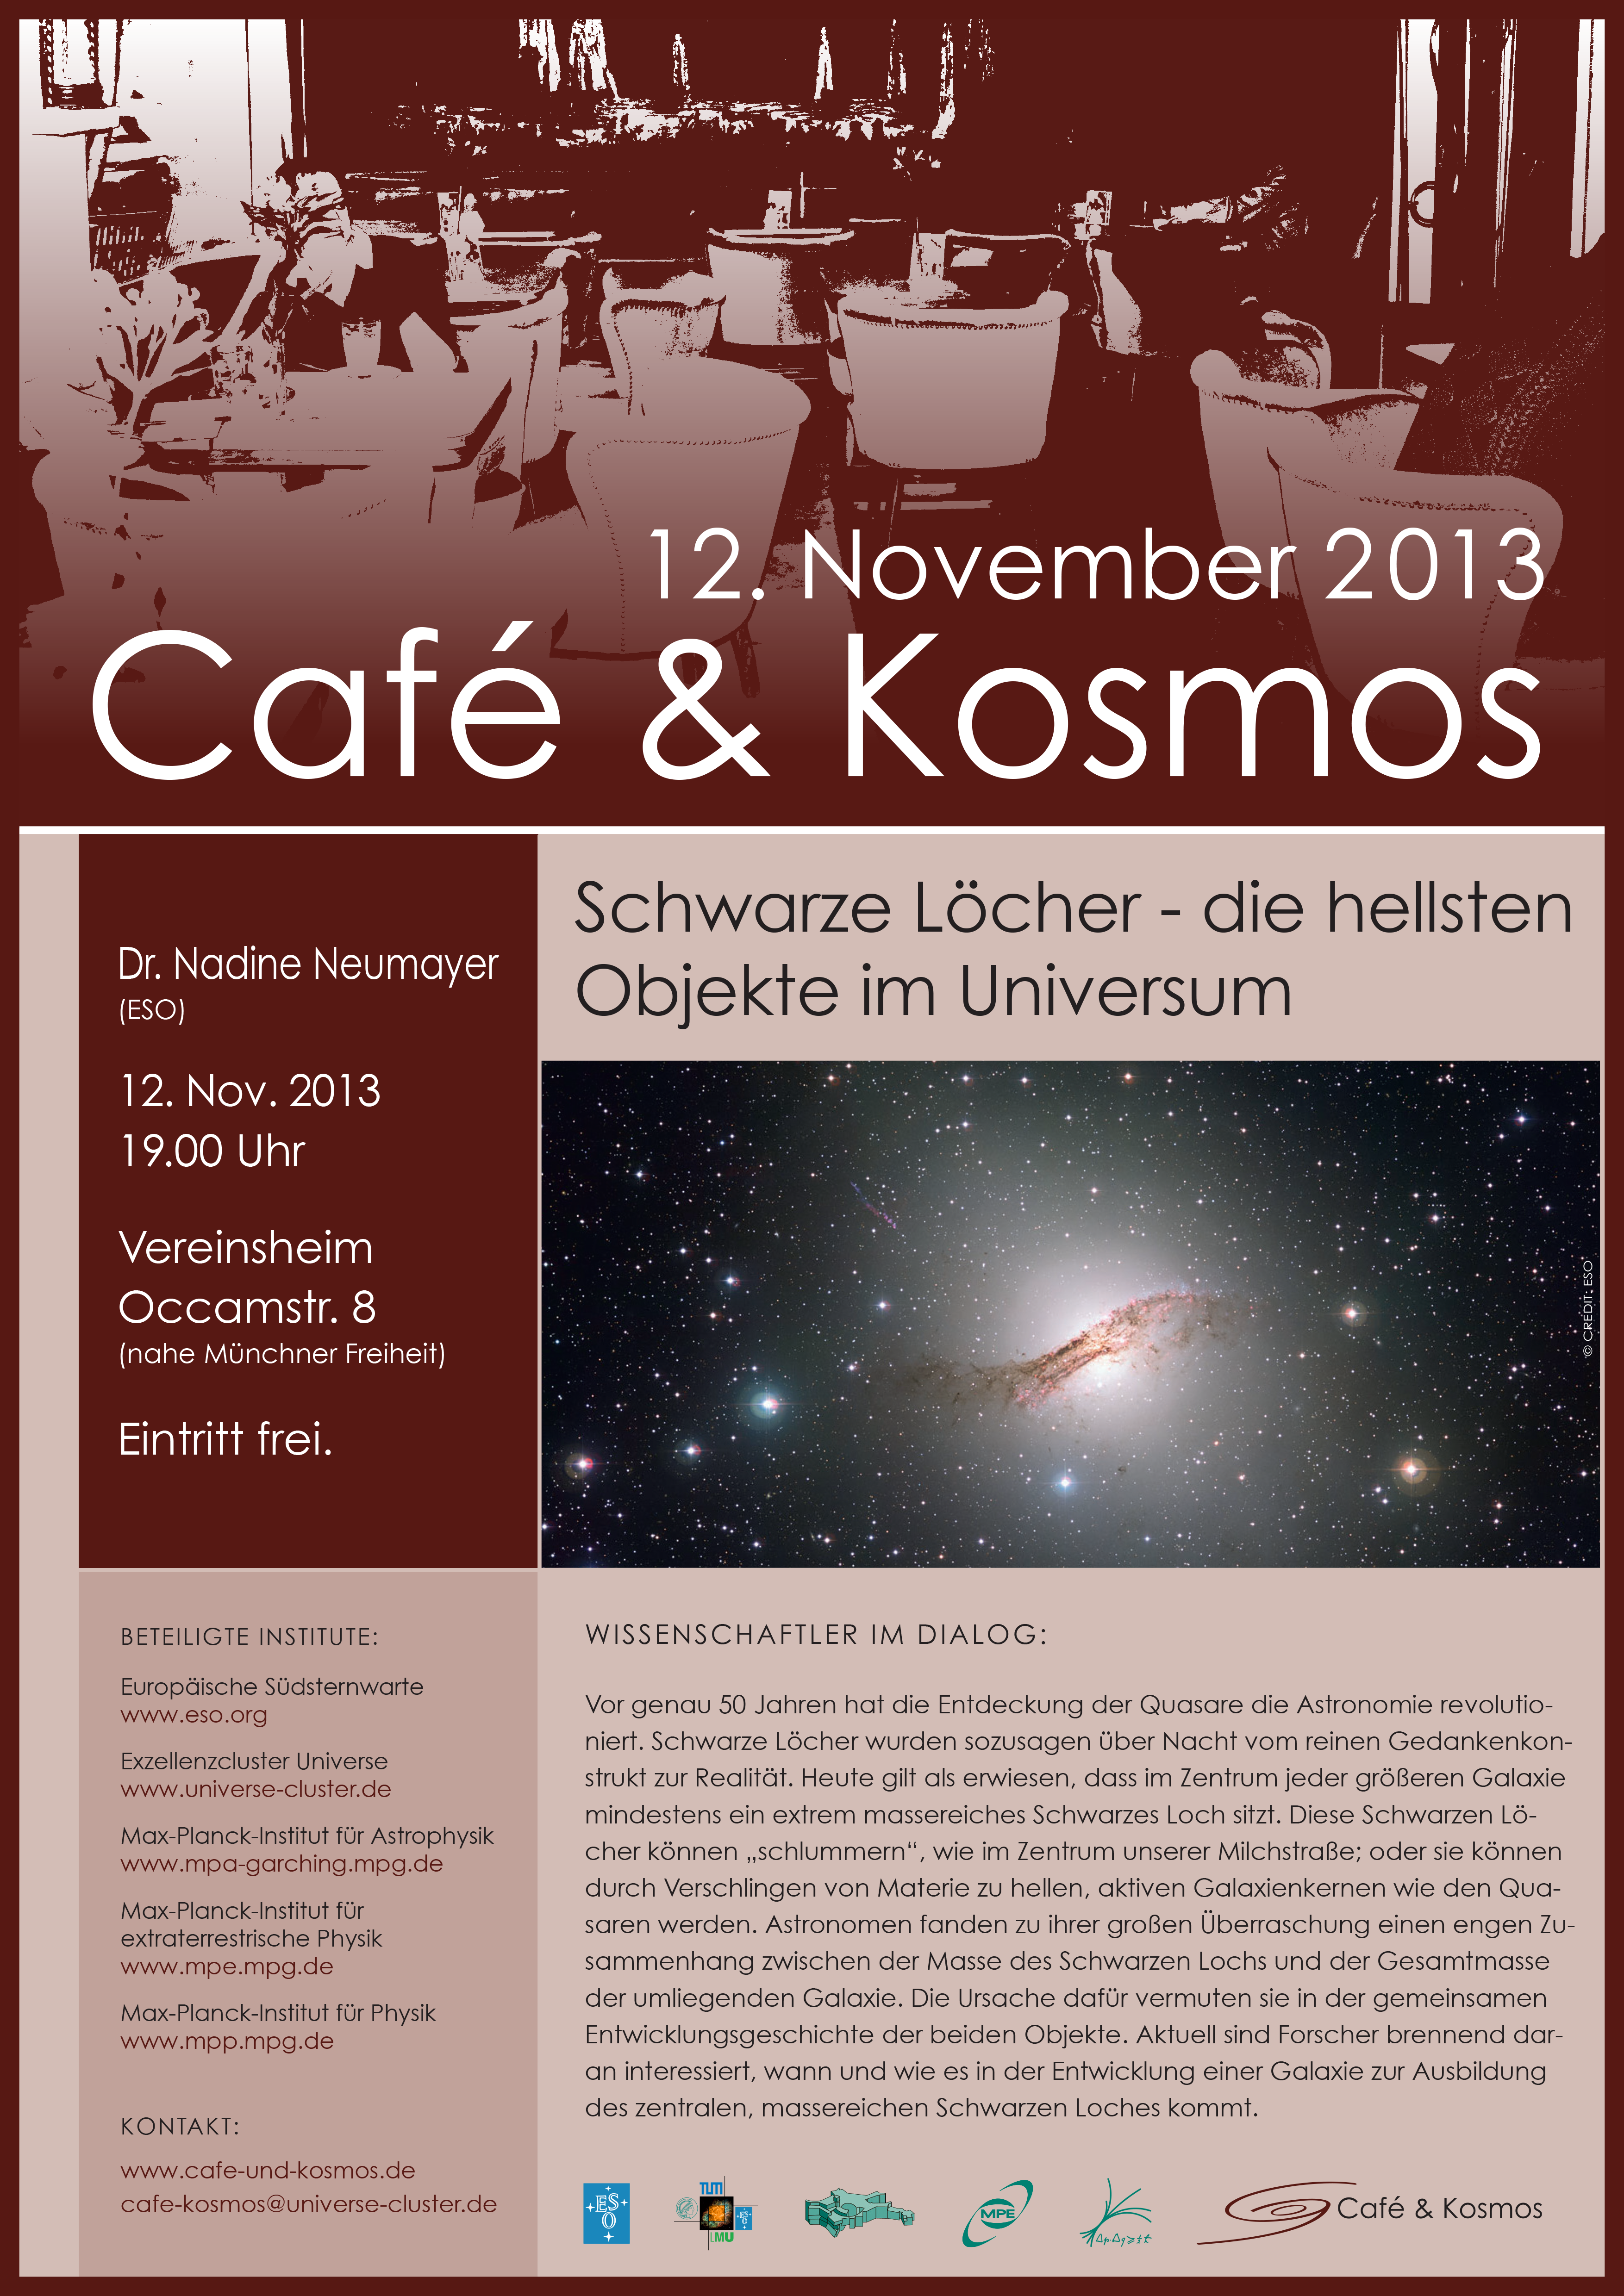

Café & Kosmos 12 November 2013

For more information about this event, visit Café & Kosmos

Credit: ESO/Café & Kosmos